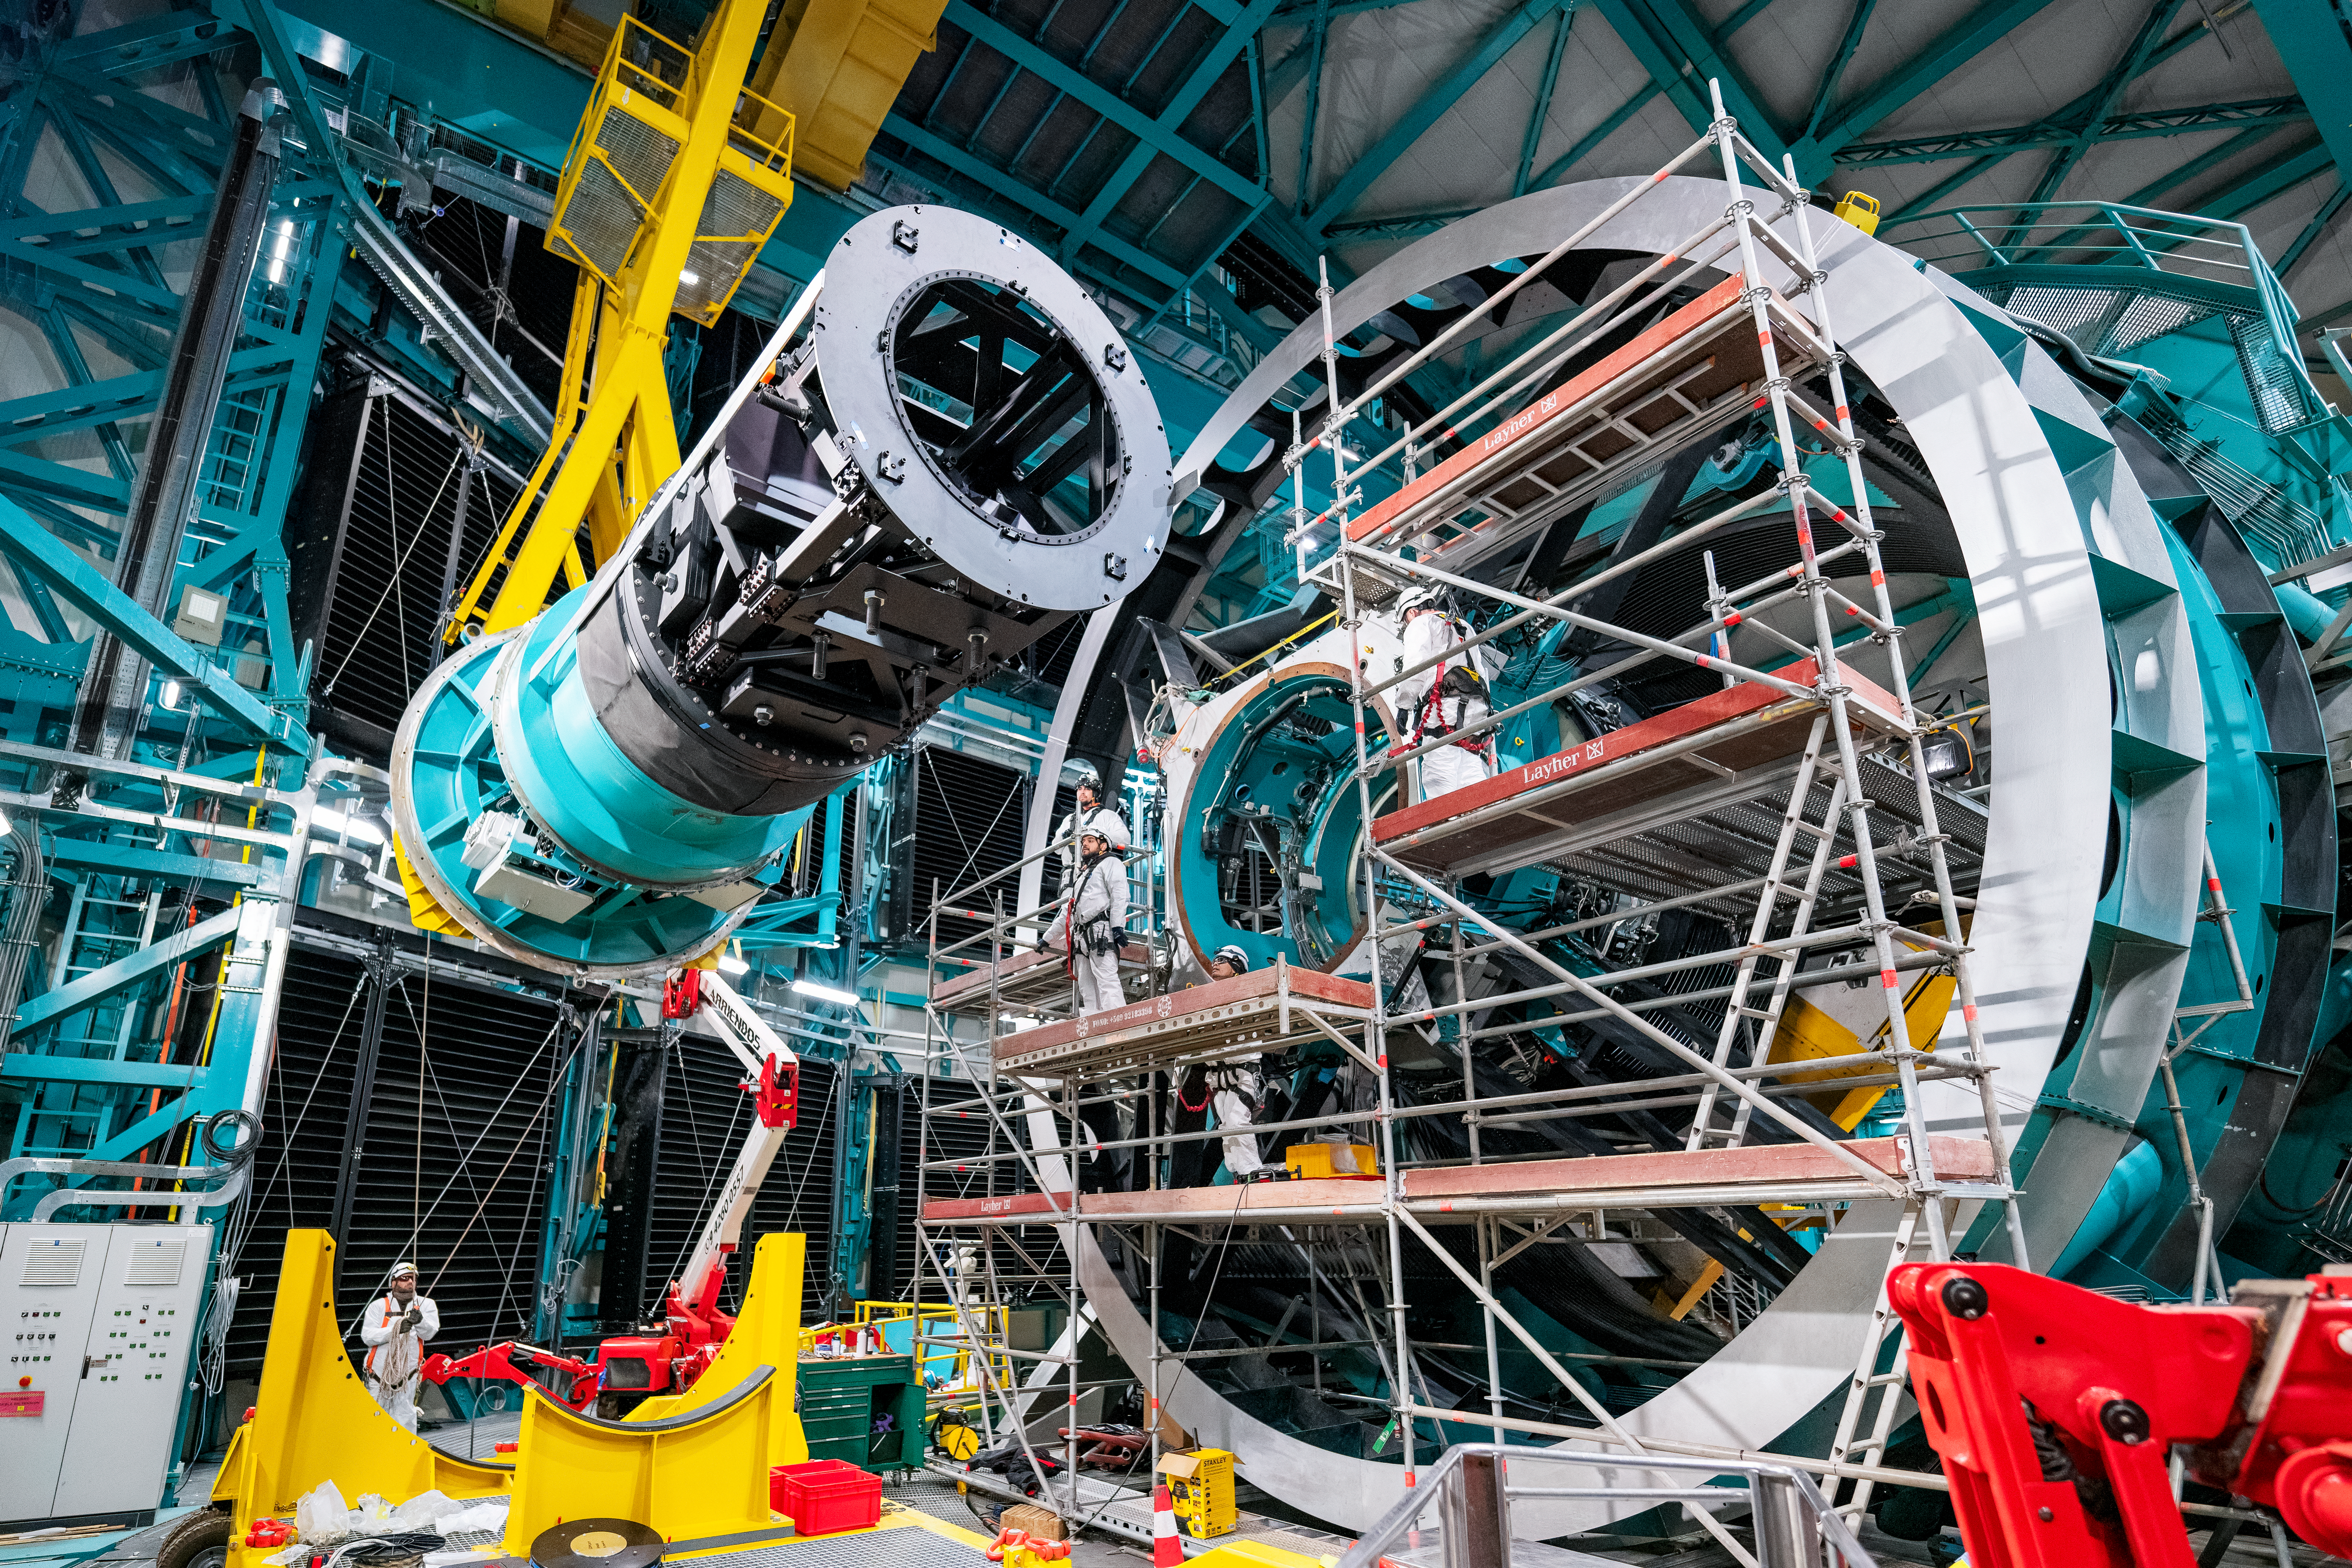

Rubin ComCam Install

Comcam Friday 23

Credit: Rubin Observatory/NSF/AURA/H. Stockebrand